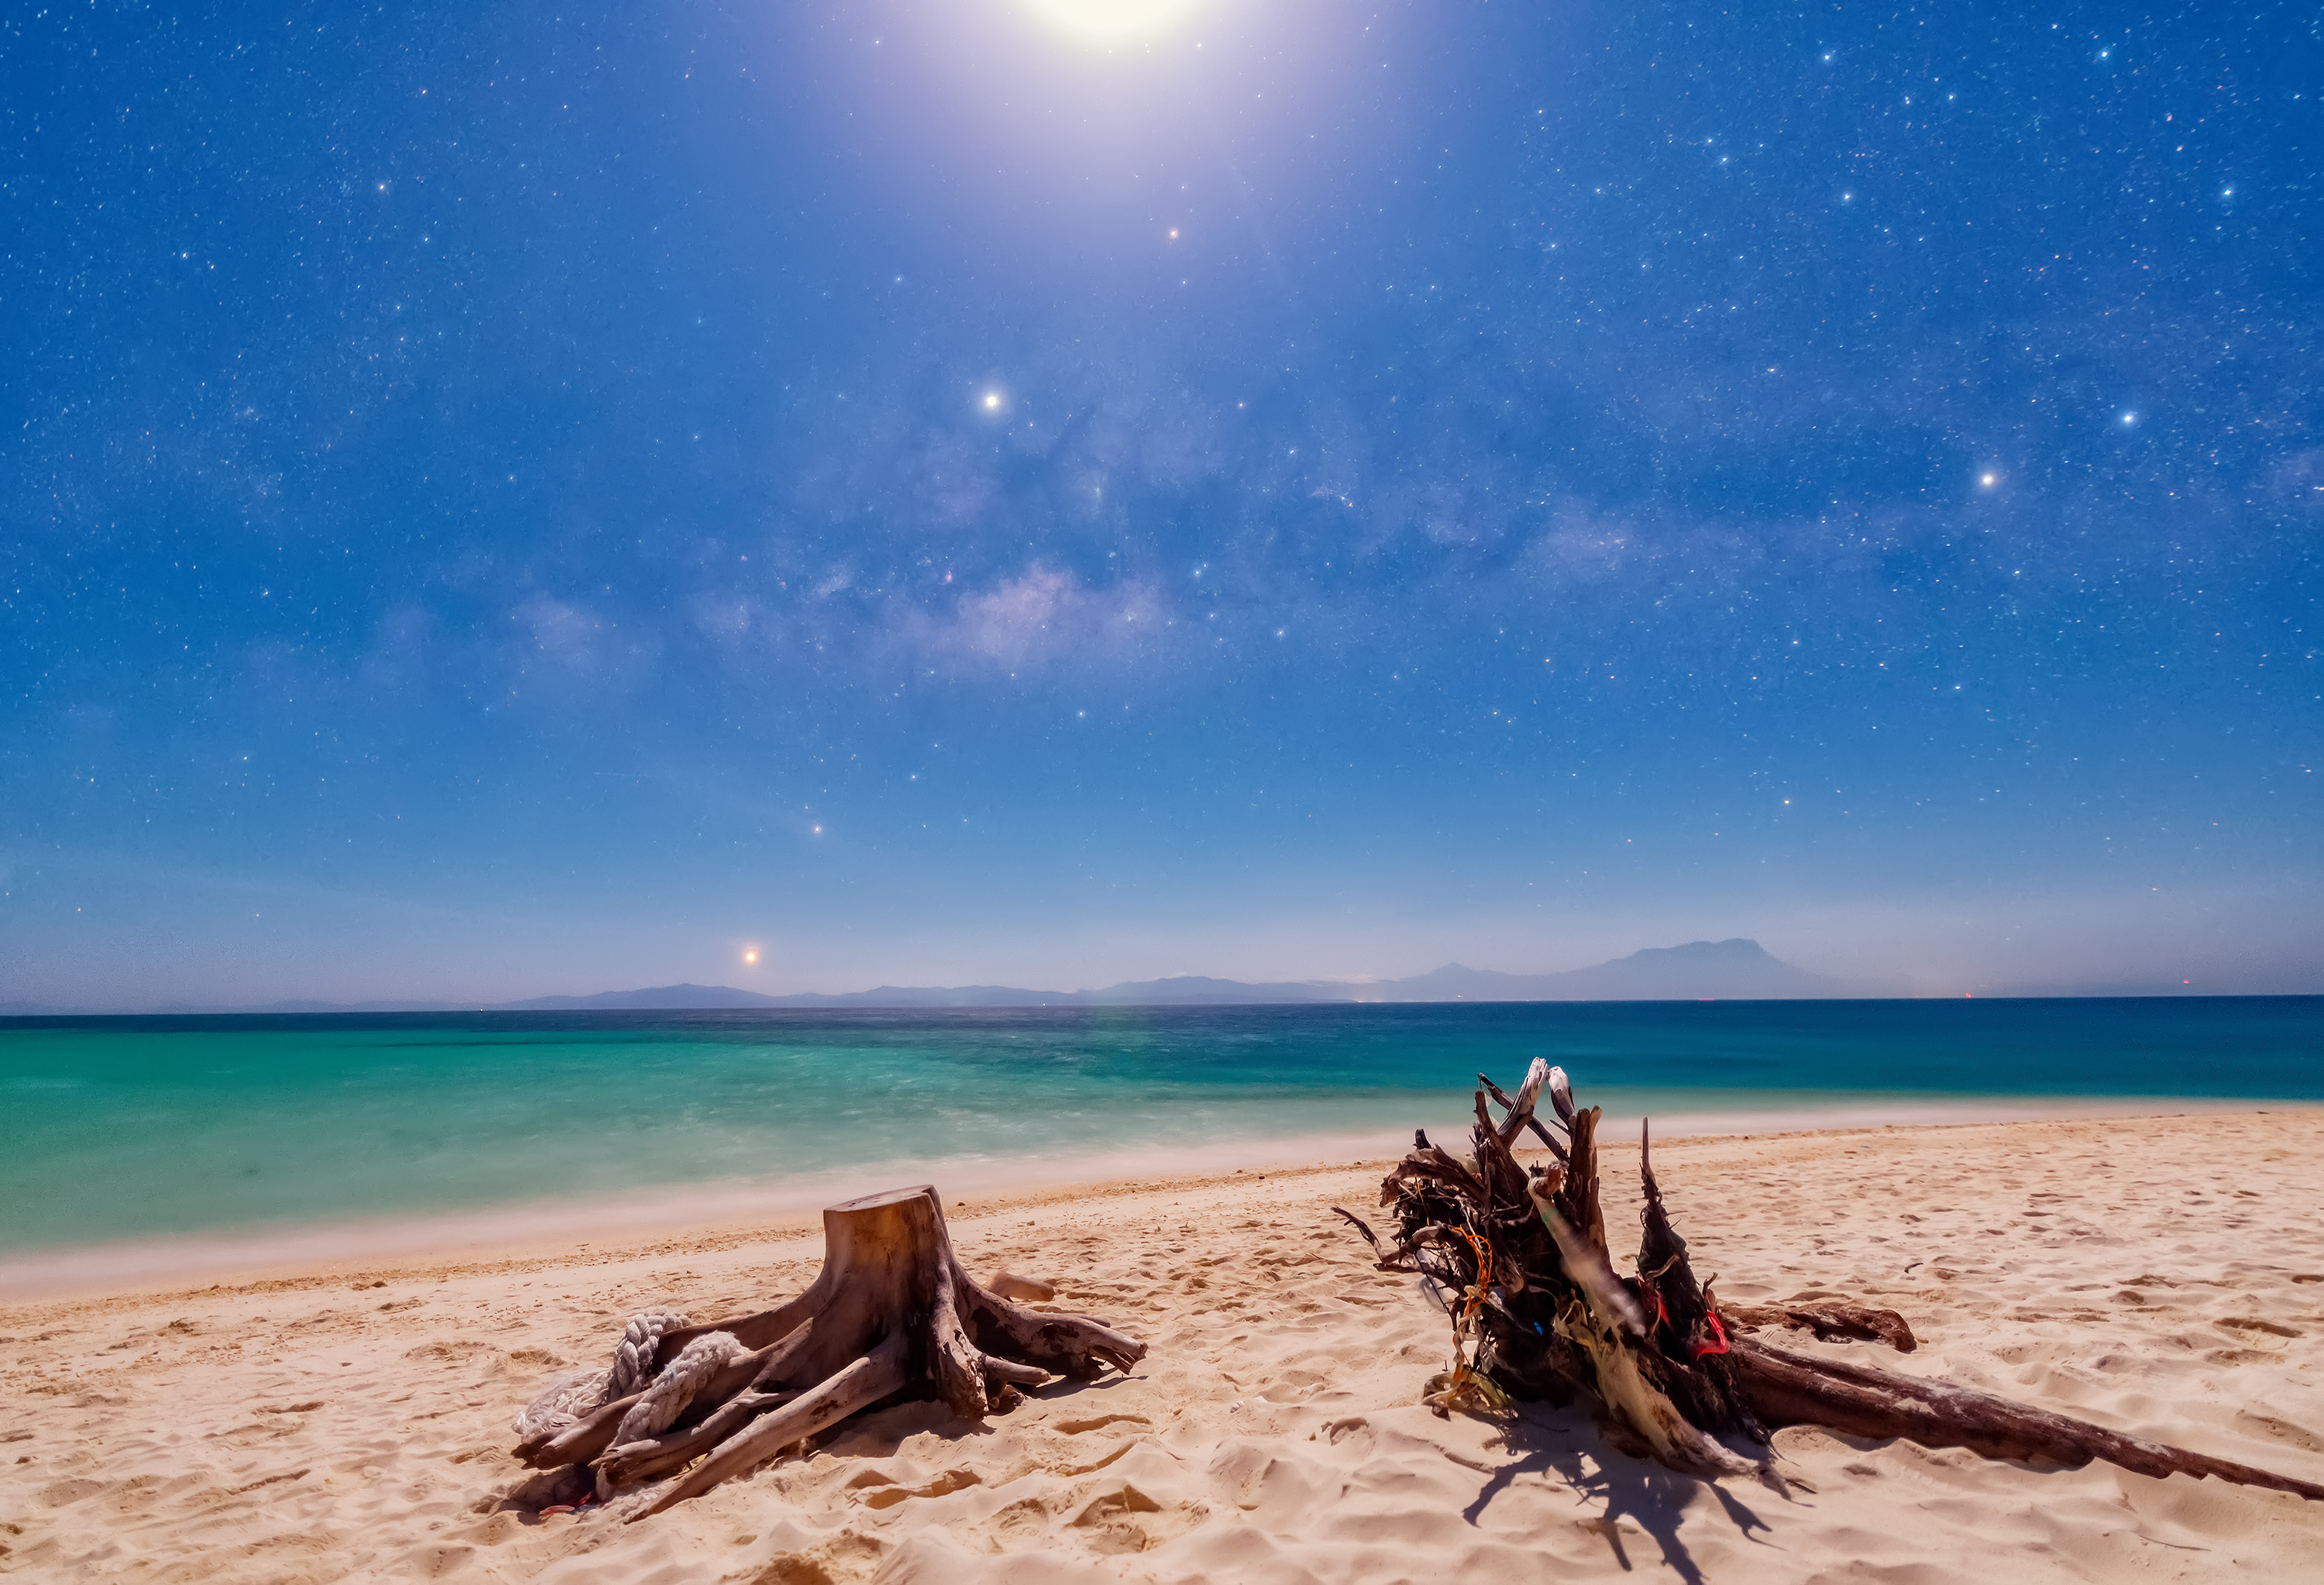

To Guard the Stars and the Sea Together

Image title: To Guard the Stars and the Sea Together
Author: Likai Lin
Country: China, Nanjing

This image composition is amazing. In the far background of the landscape we see a chain of mountains that seems to mirror the structure of the Milky Way in the sky above. The strong daylight-like colours of the landscape are caused by the Moon, the bright light at the top of the image.

Taken in Kinabalu, Malaysia, in February 2019, this image shows the alignment of planets and the Moon, conveying the idea of the ecliptic as the central line of the Zodiac, the plane within which all planets orbit the Sun. The ecliptic is the central line of the Zodiac, so the region of about five to 10 degrees either side of the ecliptic is where the constellations of the Zodiac are located. Starting from the horizon towards the bottom left of the image we can see the planets Venus, Saturn and Jupiter. The planets have different cultural significance for people around the world, and are deeply embedded in social, religious and practical aspects of life. For example, Wardaman traditions of Indigenous Australians associate the planets with ancestor spirits who traverse the Celestial Road (ecliptic). The appearance and disappearance of planets in the sky are associated with various ceremonies. For example, when Venus starts being the “Morning star” after having been the “Evening star”, this marks the Banumbirr ceremony for the Yolnu people of Arnhem Land, in Australia.

The image also shows the constellations Scorpius, Aquila, Lupus and Triangulum Australe, the asterism of the Teapot, and the two pointer stars Alpha and Beta Centauri. The constellations, asterisms and individual stars within them have significance in many different cultures.

Malaysia, being close to the equator, has had connections to the north as well as to the south and almost the whole sky is visible over the course of the year. The star Antares is seen by the Kokatha people of the Western Desert as Kogolongo, the red tailed black cockatoo, while the Boorong refer to it as Djuit, the red-rumped parrot. The two stars which form the stinger of Scorpius (Shaula and Lesath), are called Karik Karik, the Australian Kestrel.

Also see image in Zenodo: https://doi.org/10.5281/zenodo.7425266

Credit: Likai Lin/IAU OAE